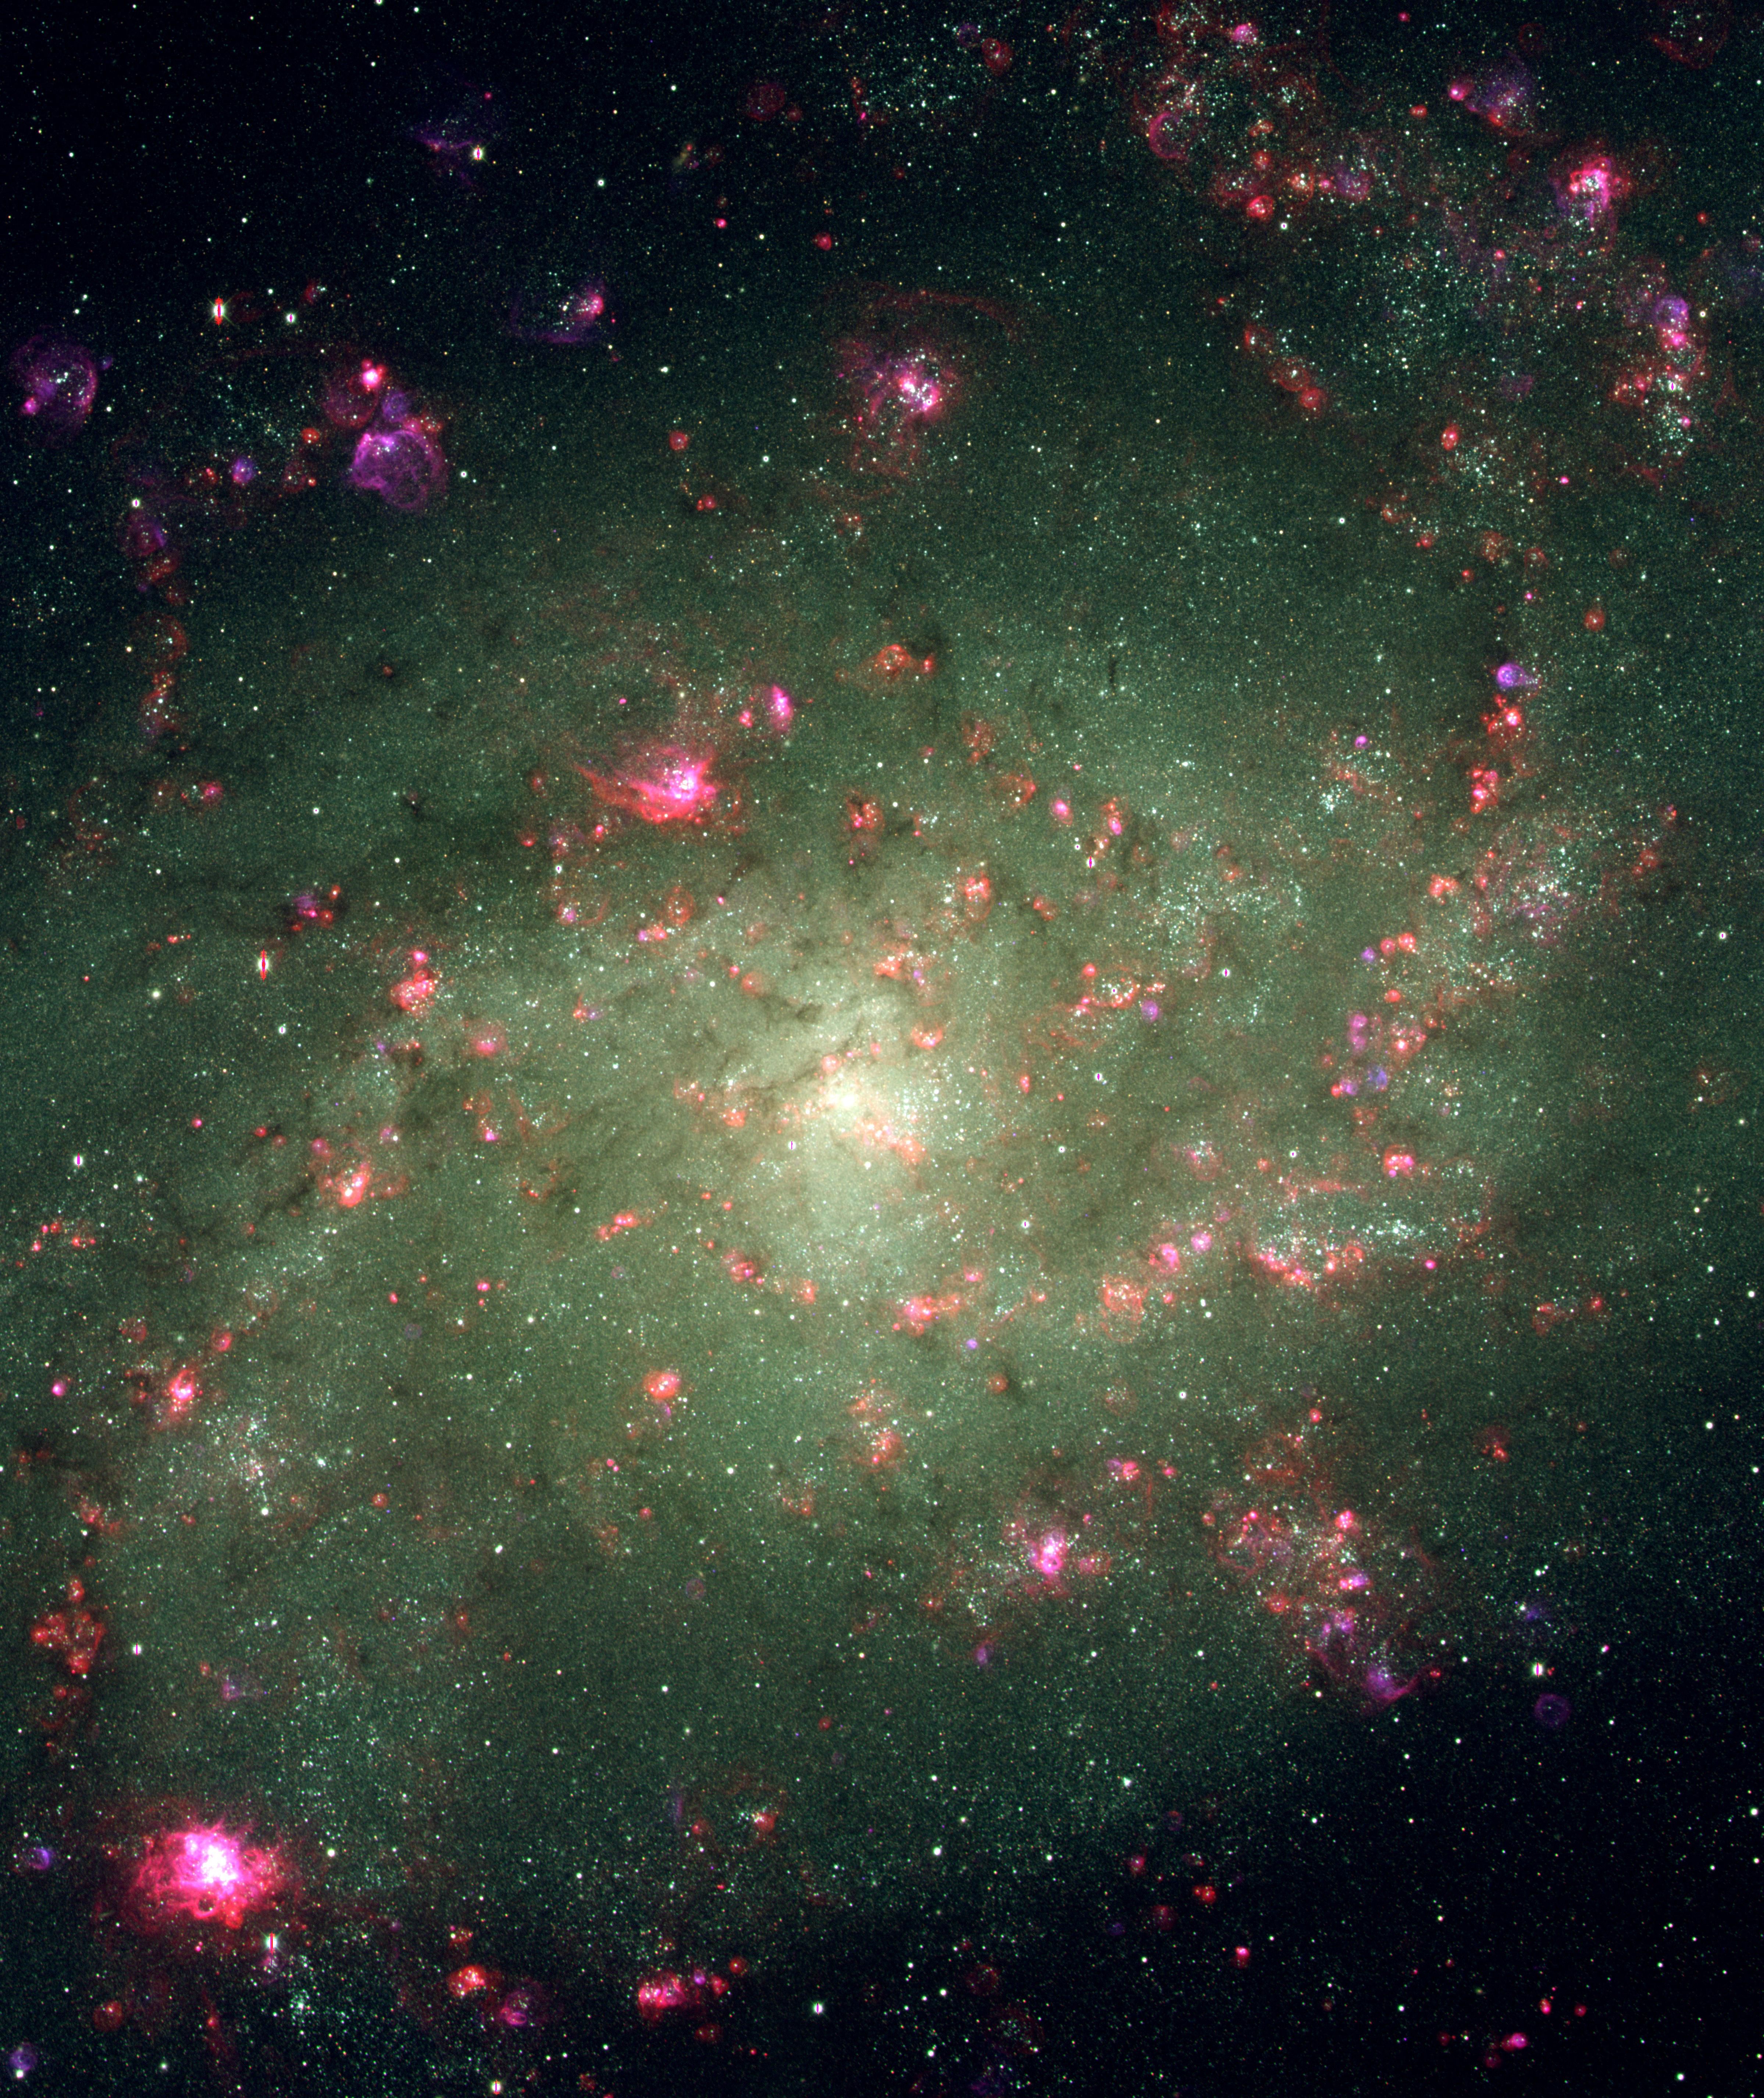

Excitation in the middle of M33

This image of the central region of the Triangulum Galaxy, M33, was taken in October 2000 with the Mayall 4-meter telescope at Kitt Peak National Observatory, using the Mosaic imager. It shows data from three of the eight color filters being used by the Local Group Galaxies Survey Team to study this nearby spiral galaxy, the third largest in our Local Group, behind the Milky Way and the Andromeda Galaxy. The colors illustrate the excitation levels and abundance patterns in the galaxy's HII regions. The color blue shows [OIII] (doubly ionized oxygen), green shows visible light, and red denotes H alpha (ionized hydrogen). The observations were taken by Nichole King (Space Telescope Science Institute, Baltimore, MD) and Phil Massey (the Principal Investigator for the survey team, Lowell Observatory, Flagstaff, AZ); Shadrian Holmes (College of Charleston, SC) reduced the data; and George Jacoby (WIYN Observatory, Tucson, AZ) generated the combined color product. The survey will eventually cover all of M33. For more details, see http://www.lowell.edu/users/massey/lgsurvey.html.

Credit: P.Massey (Lowell), N.King (STScI), S.Holmes (Charleston), G.Jacoby (WIYN)/AURA/NSF